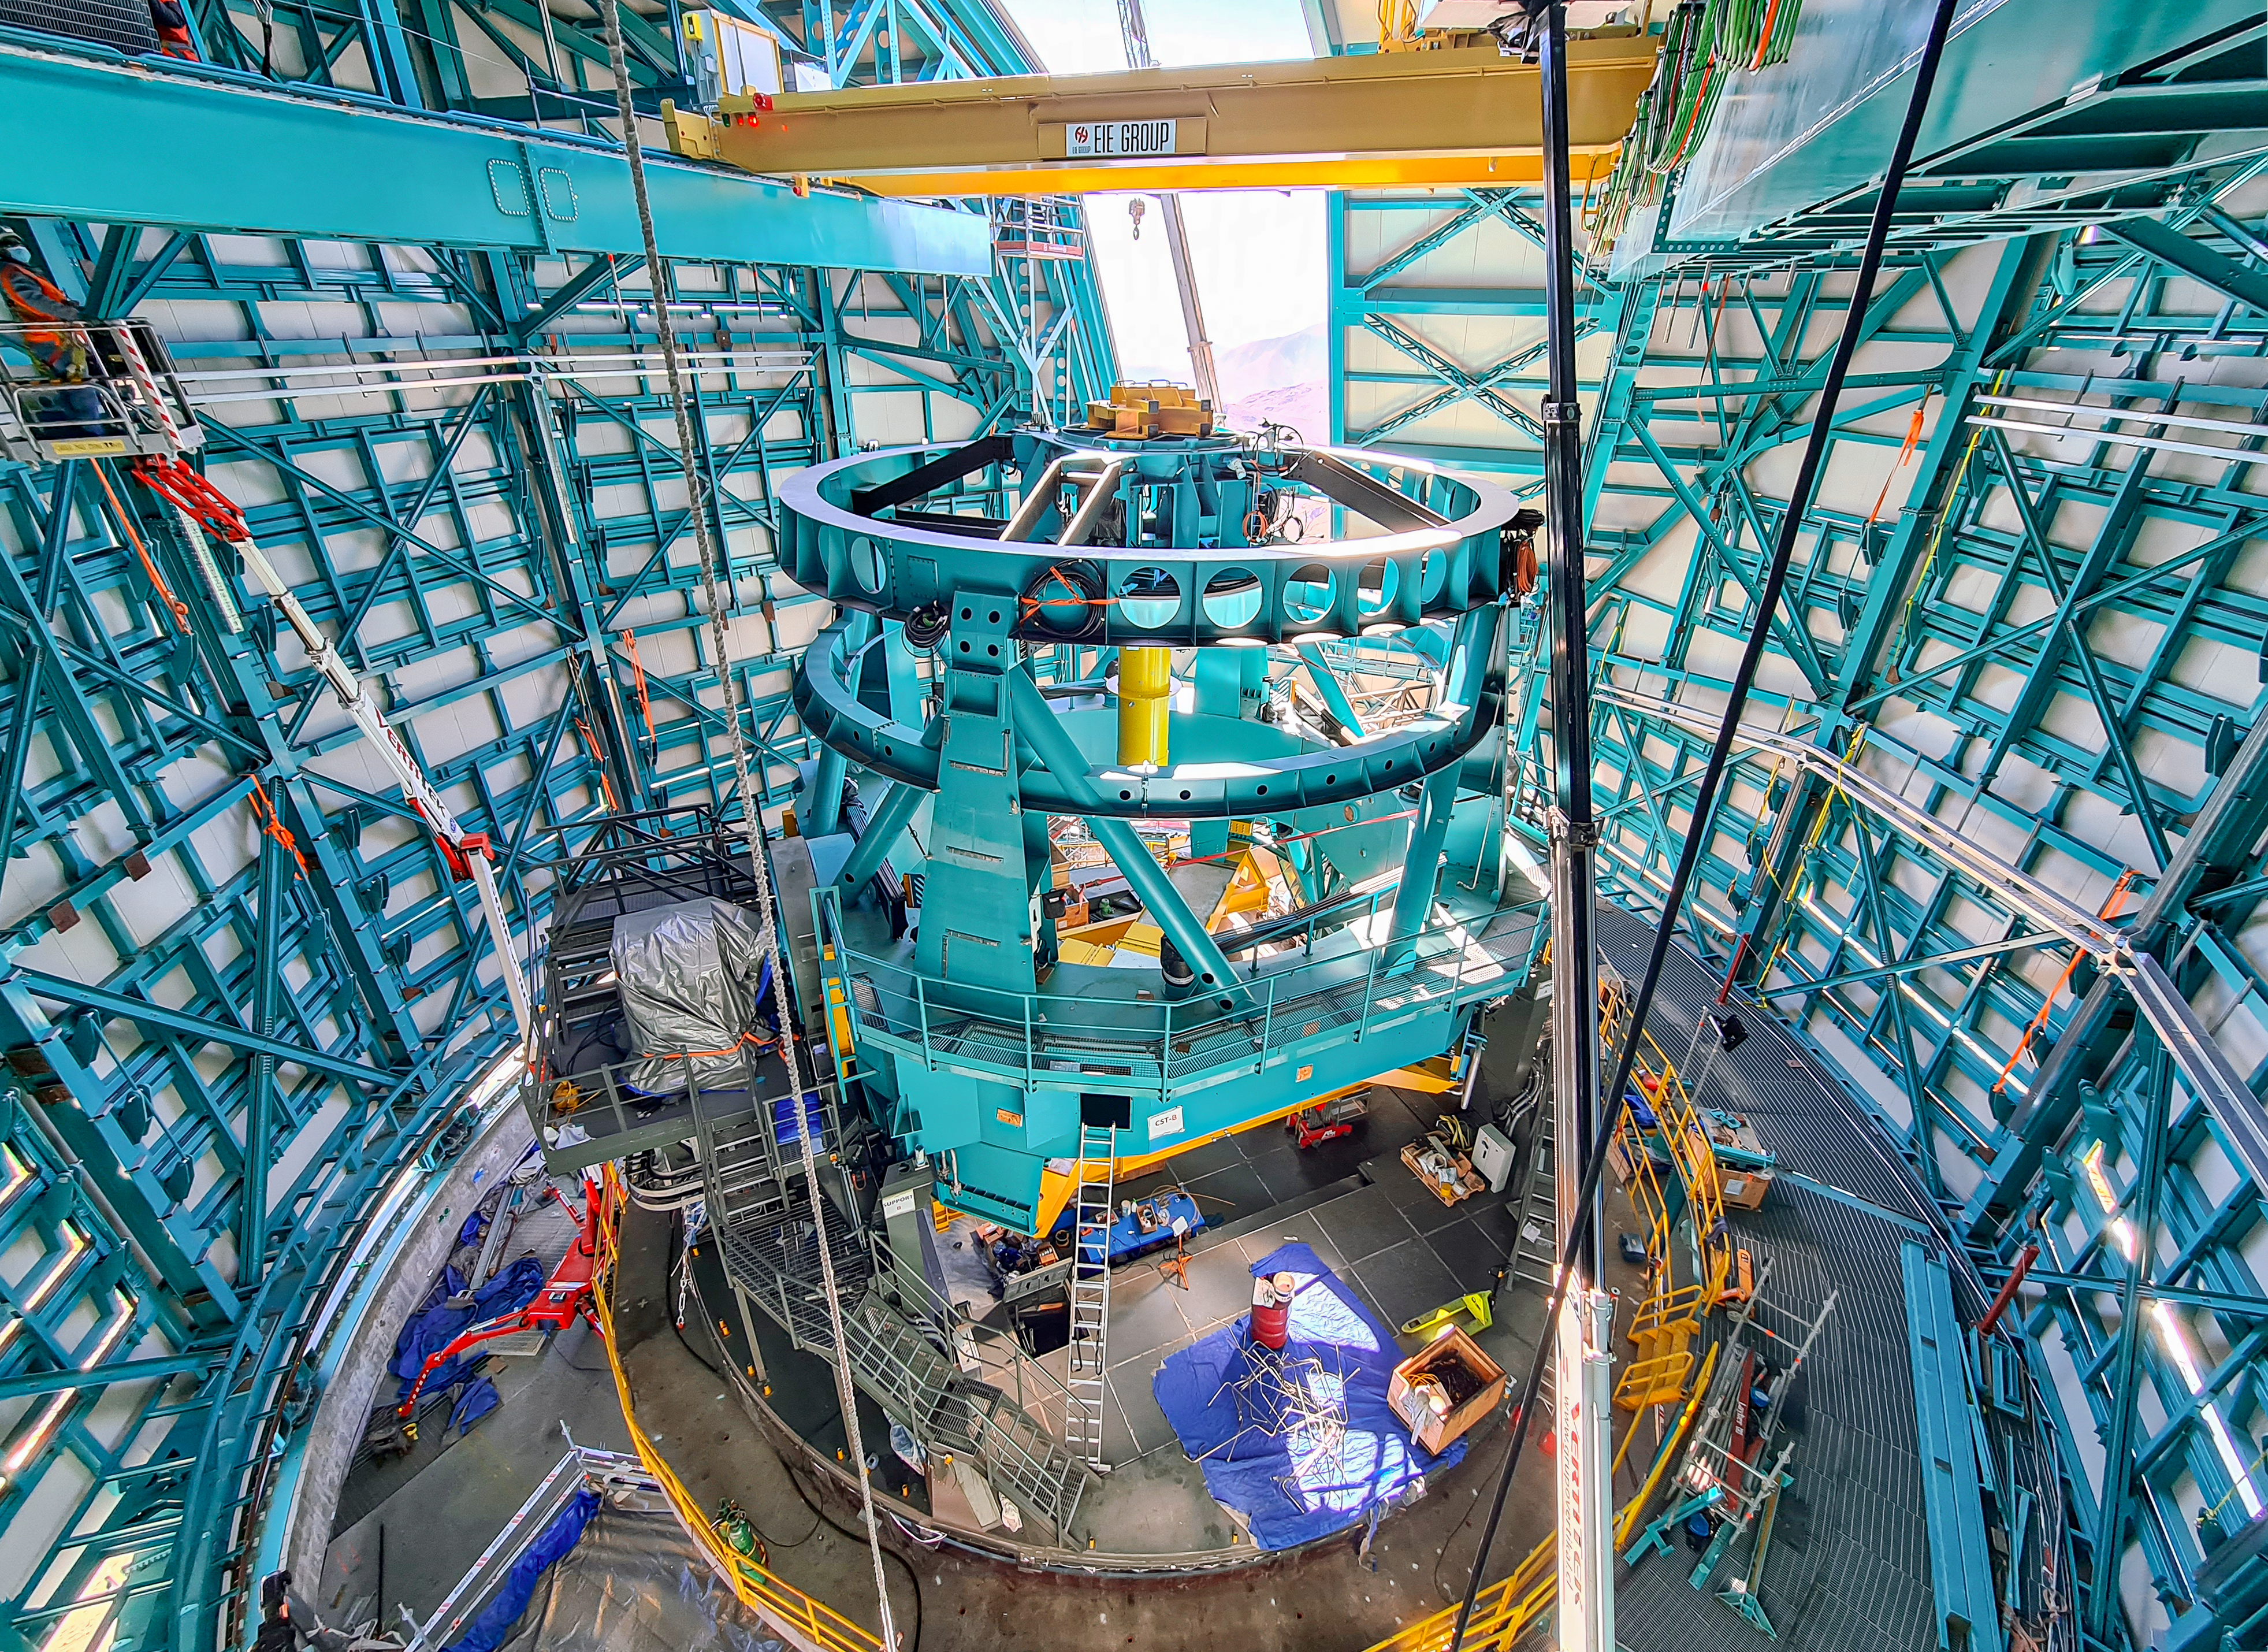

Rubin Telescope Mount Assembly

This photo of the Vera C. Rubin Observatory's telescope mount assembly was taken from high up in the dome during the bridge crane installation.

Credit: Rubin Observatory/NSF/AURA